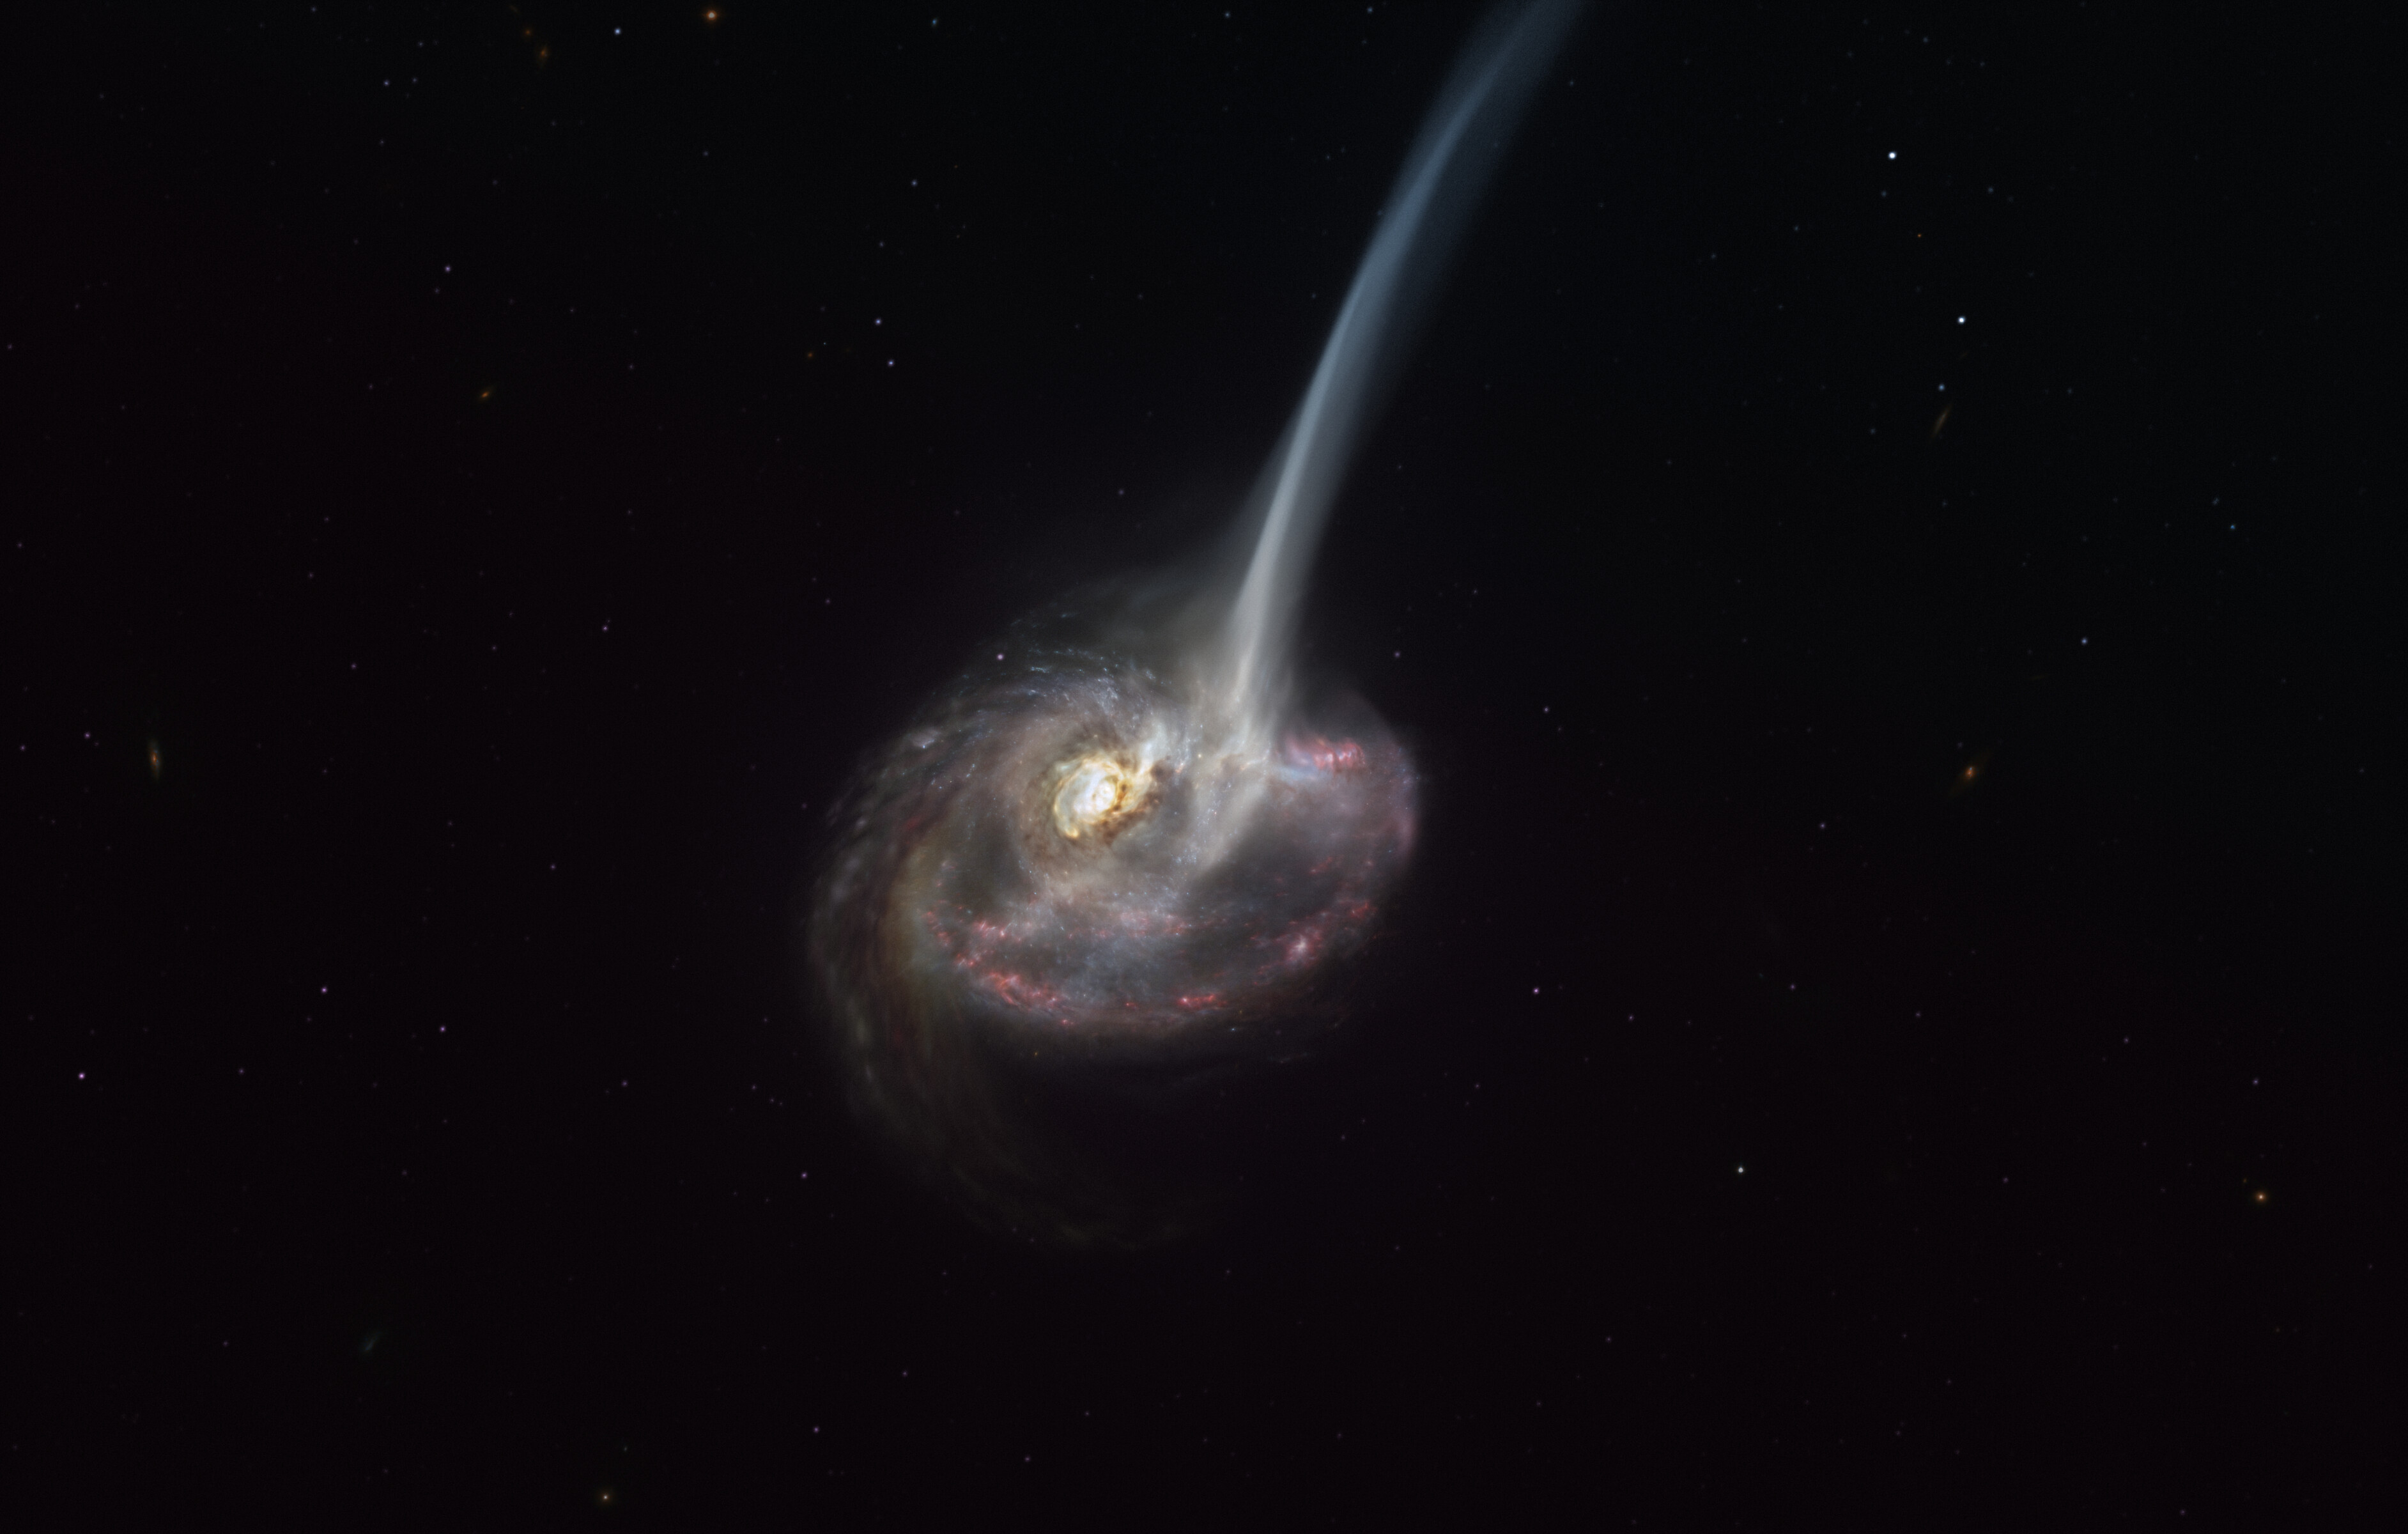

Artist’s representation of the ID2299 galaxy

This artist’s impression of ID2299 shows the galaxy, the product of a galactic collision, and some of its gas being ejected by a “tidal tail” as a result of the merger. New observations made with ALMA, in which ESO is a partner, have captured the earliest stages of this ejection, before the gas reached the very large scales depicted in this artist’s impression.

Credit: ESO/M. Kornmesser